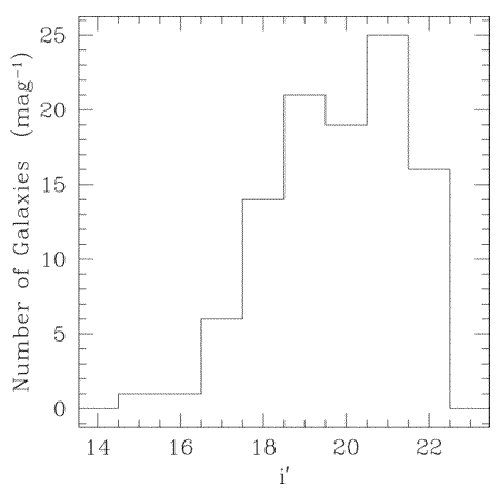

Number counts per magnitude

Number counts per magnitude bin below the red cluster sequence in the fossil group of galaxies RX J1552.2+2013. The shape of the luminosity function is very similar in the g’, r’ and I’ bands, however the number of galaxies in the group flattens then decreases, show a lack of faint galaxies at MB = -18 and fainter.

Credit: International Gemini Observatory/NOIRLab/NSF/AURA